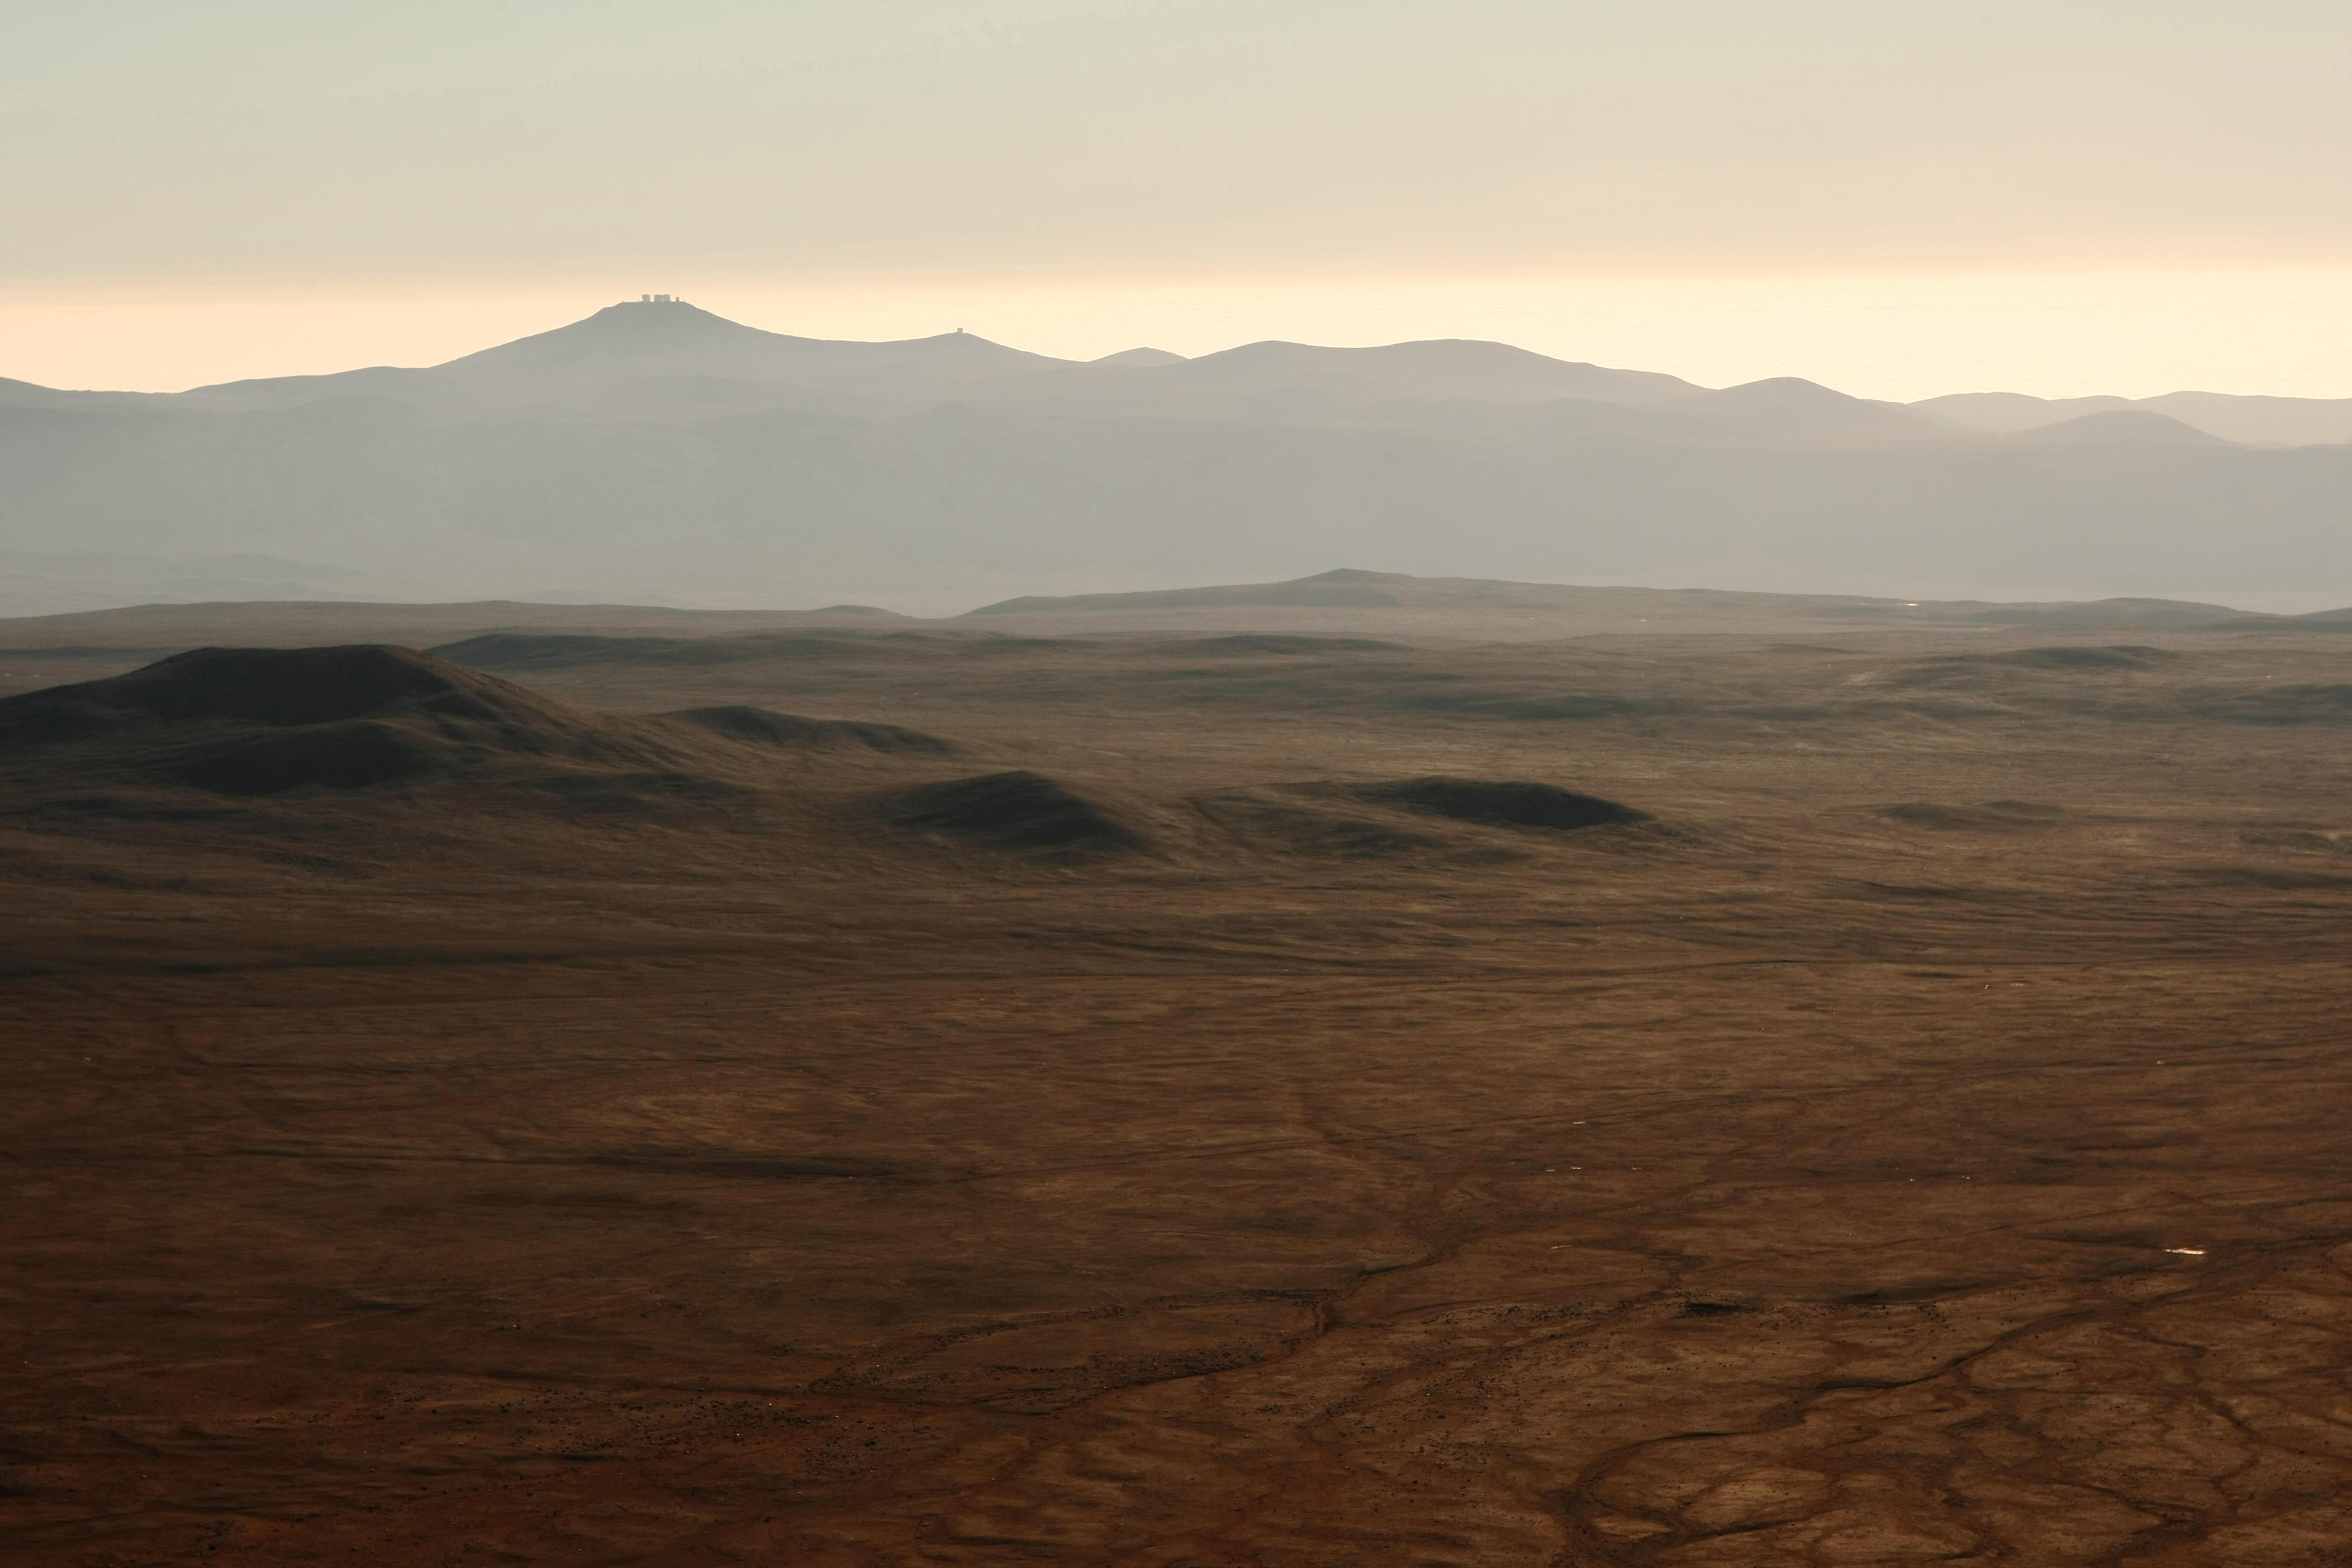

View from Cerro Armazones

On 26 April 2010, the ESO Council selected Cerro Armazones as the site for the planned 40-metre-class European Extremely Large Telescope. Cerro Armazones is an isolated mountain at 3046 metres altitude in the central part of Chile's Atacama Desert, some 130 kilometres south of the town of Antofagasta and about 20 kilometres away from Cerro Paranal, home of ESO’s Very Large Telescope. The above photo shows Paranal and its facility as seen from Cerro Armazones.

Credit: ESO